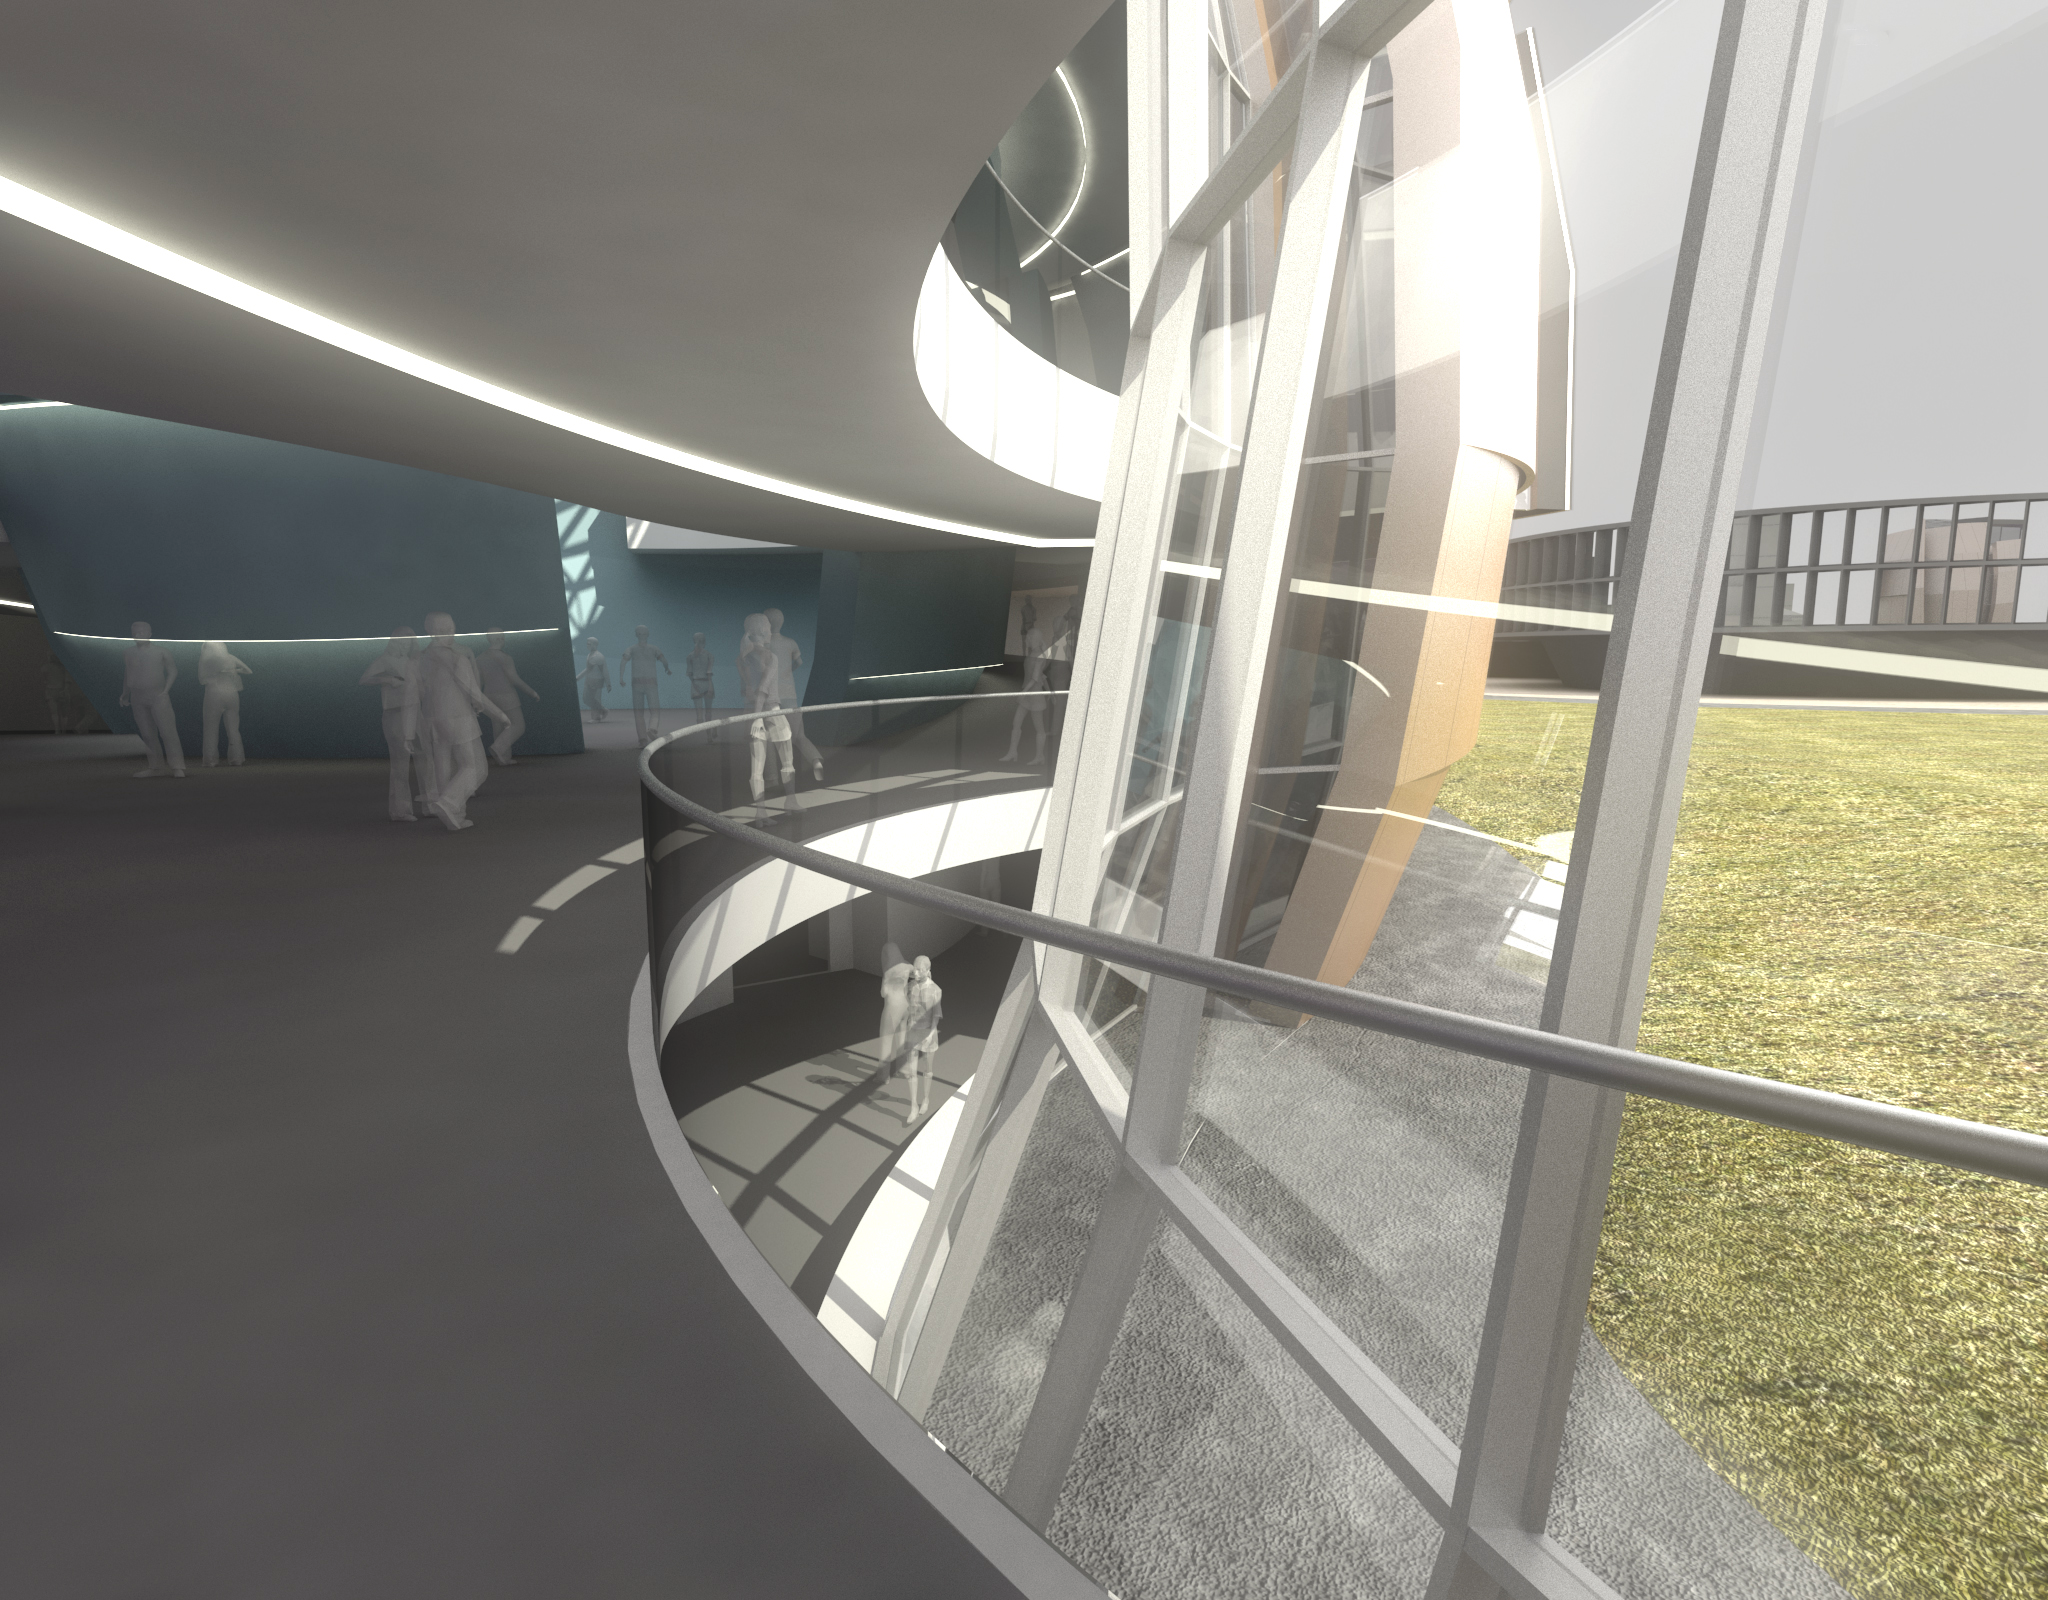

The new planetarium and visitor centre at ESO Headquarters

A first artist’s impressions of the stunning planetarium and visitor centre to be built at ESO Headquarters near Munich, Germany. The new building, conceived by Darmstadt-based architects Bernhardt + Partner, and with construction to be funded by the Klaus Tschira Stiftung, is designed to complement the existing ESO site. When viewed from above the building symbolises a binary star system about to go supernova.

Credit: Architekten Bernhardt + Partner (www.bp-da.de)